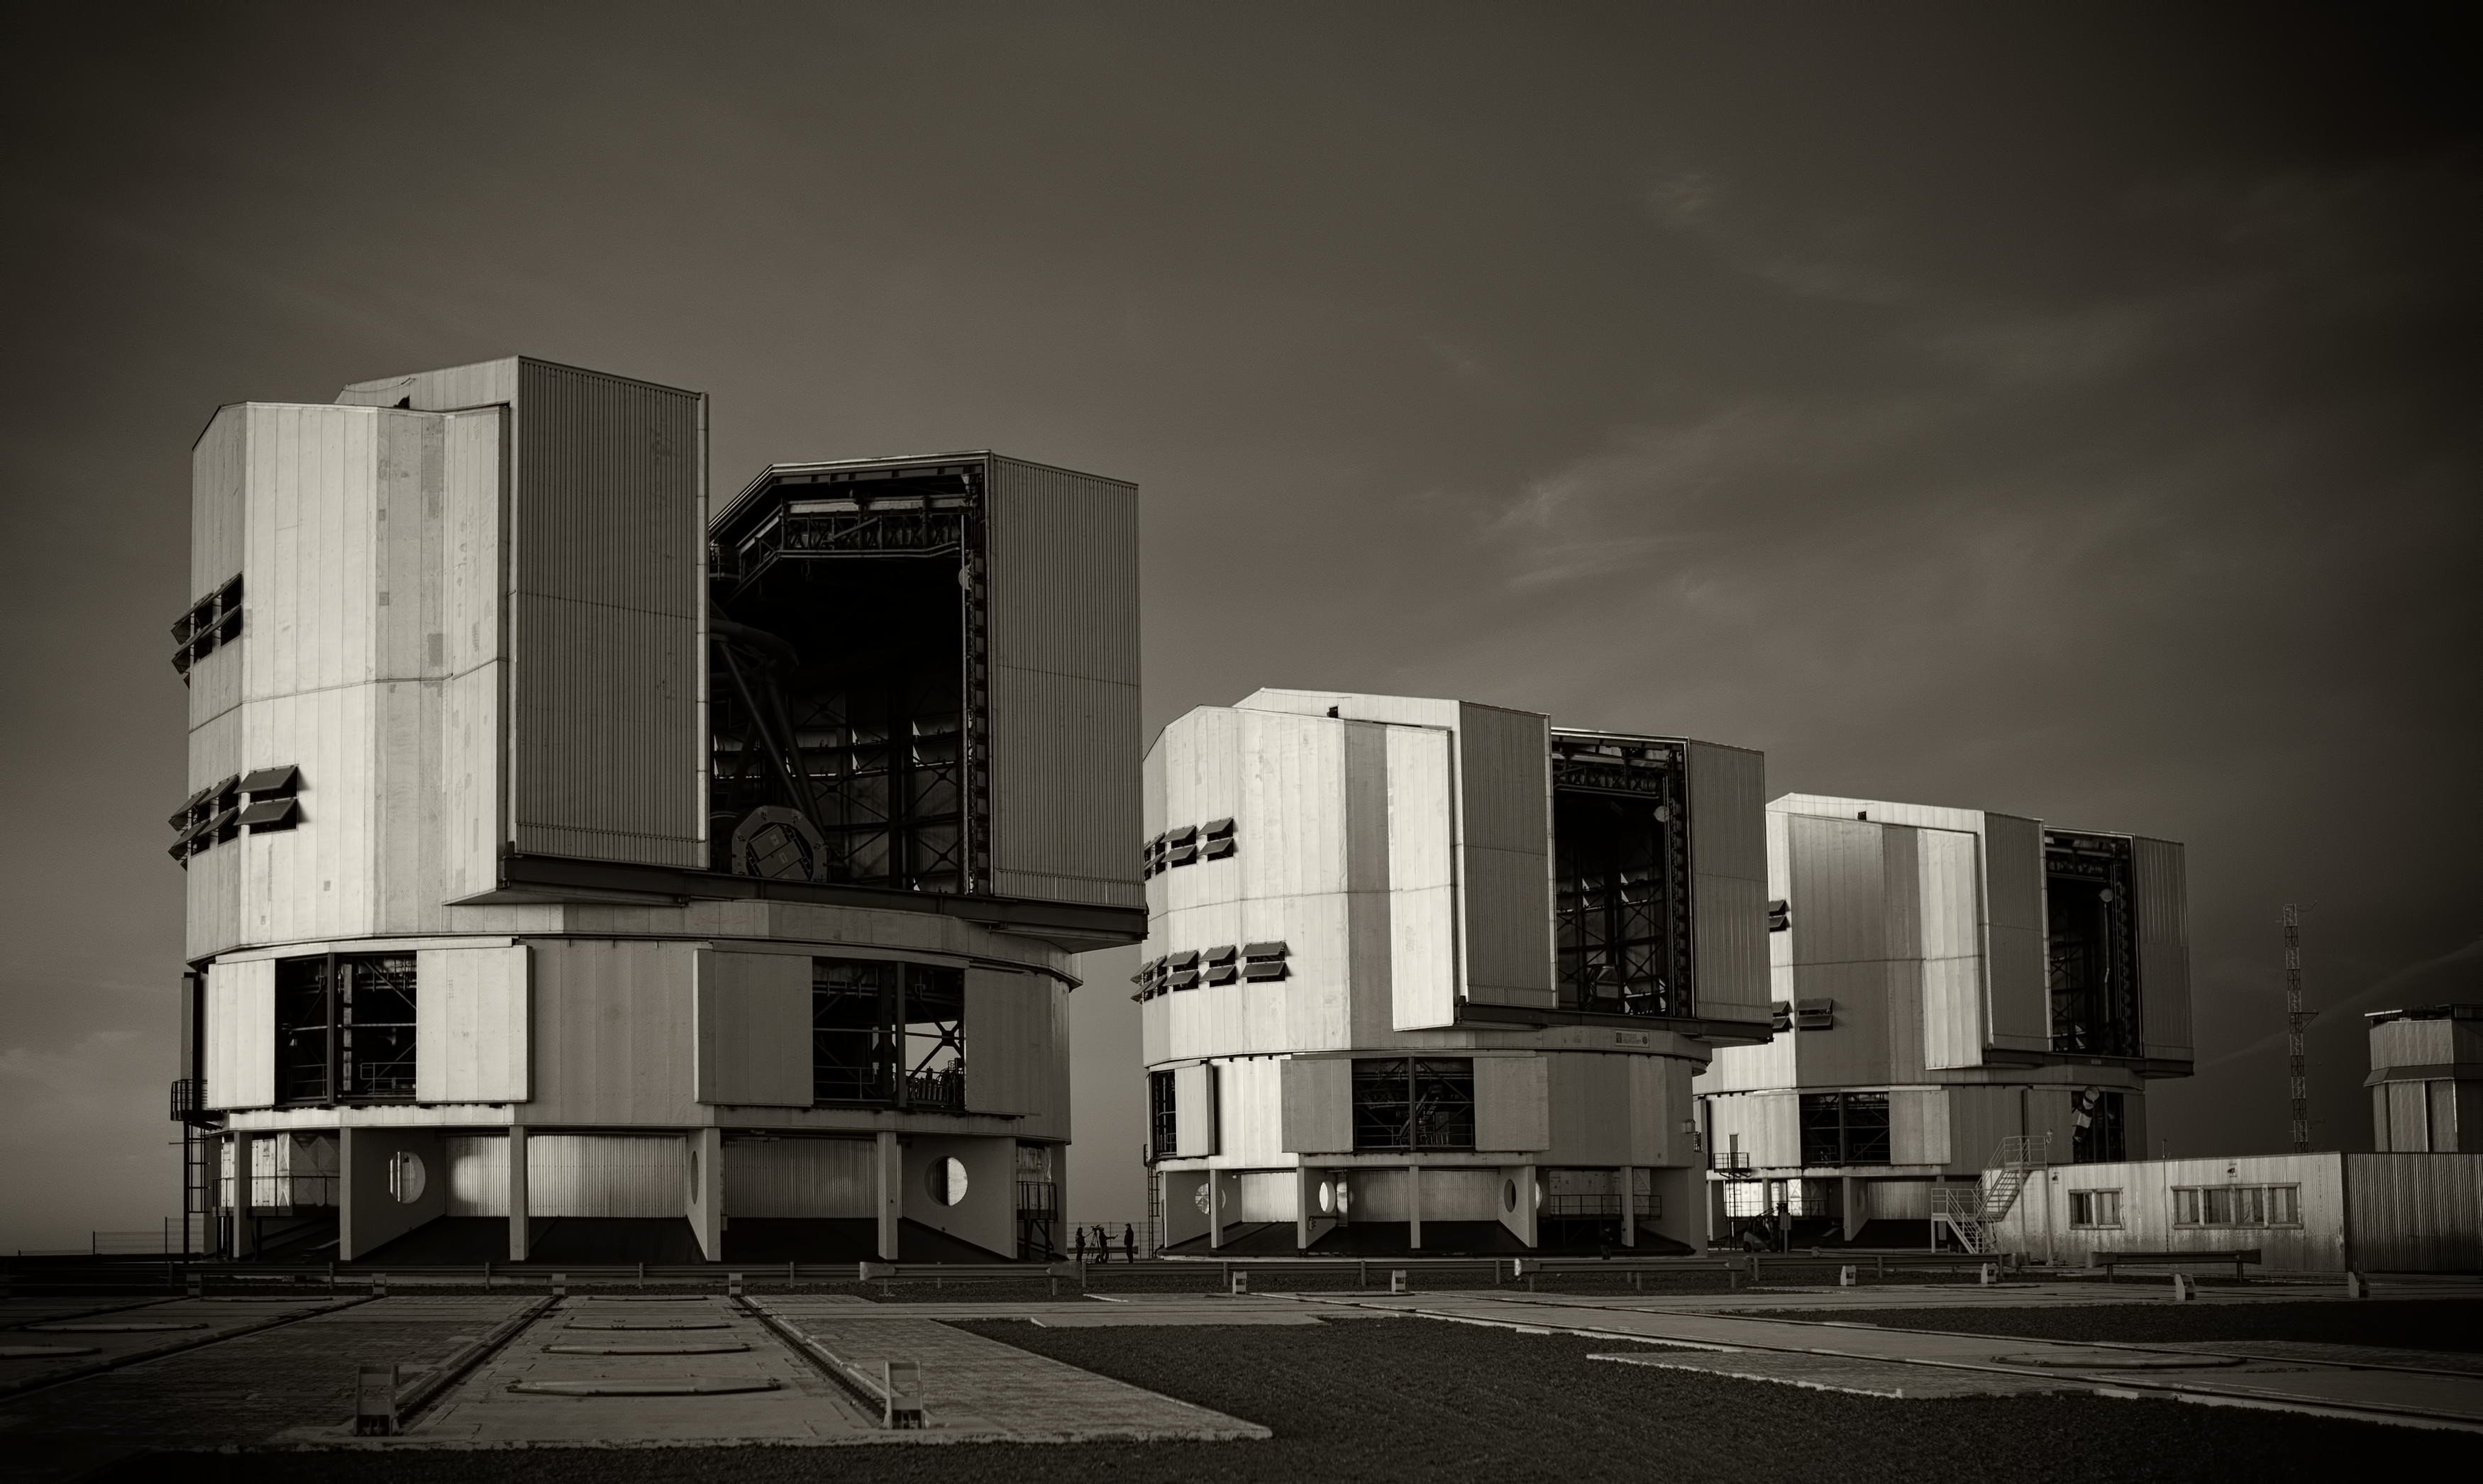

The VLT at Paranal Observatory

Image of the Very Large Telescope (VLT) at Cerro Paranal Observatory in the Atacama Desert of northern Chile, taken by Stefan Seip, one of the ESO Photo Ambassadors.

Credit: ESO/S. Seip